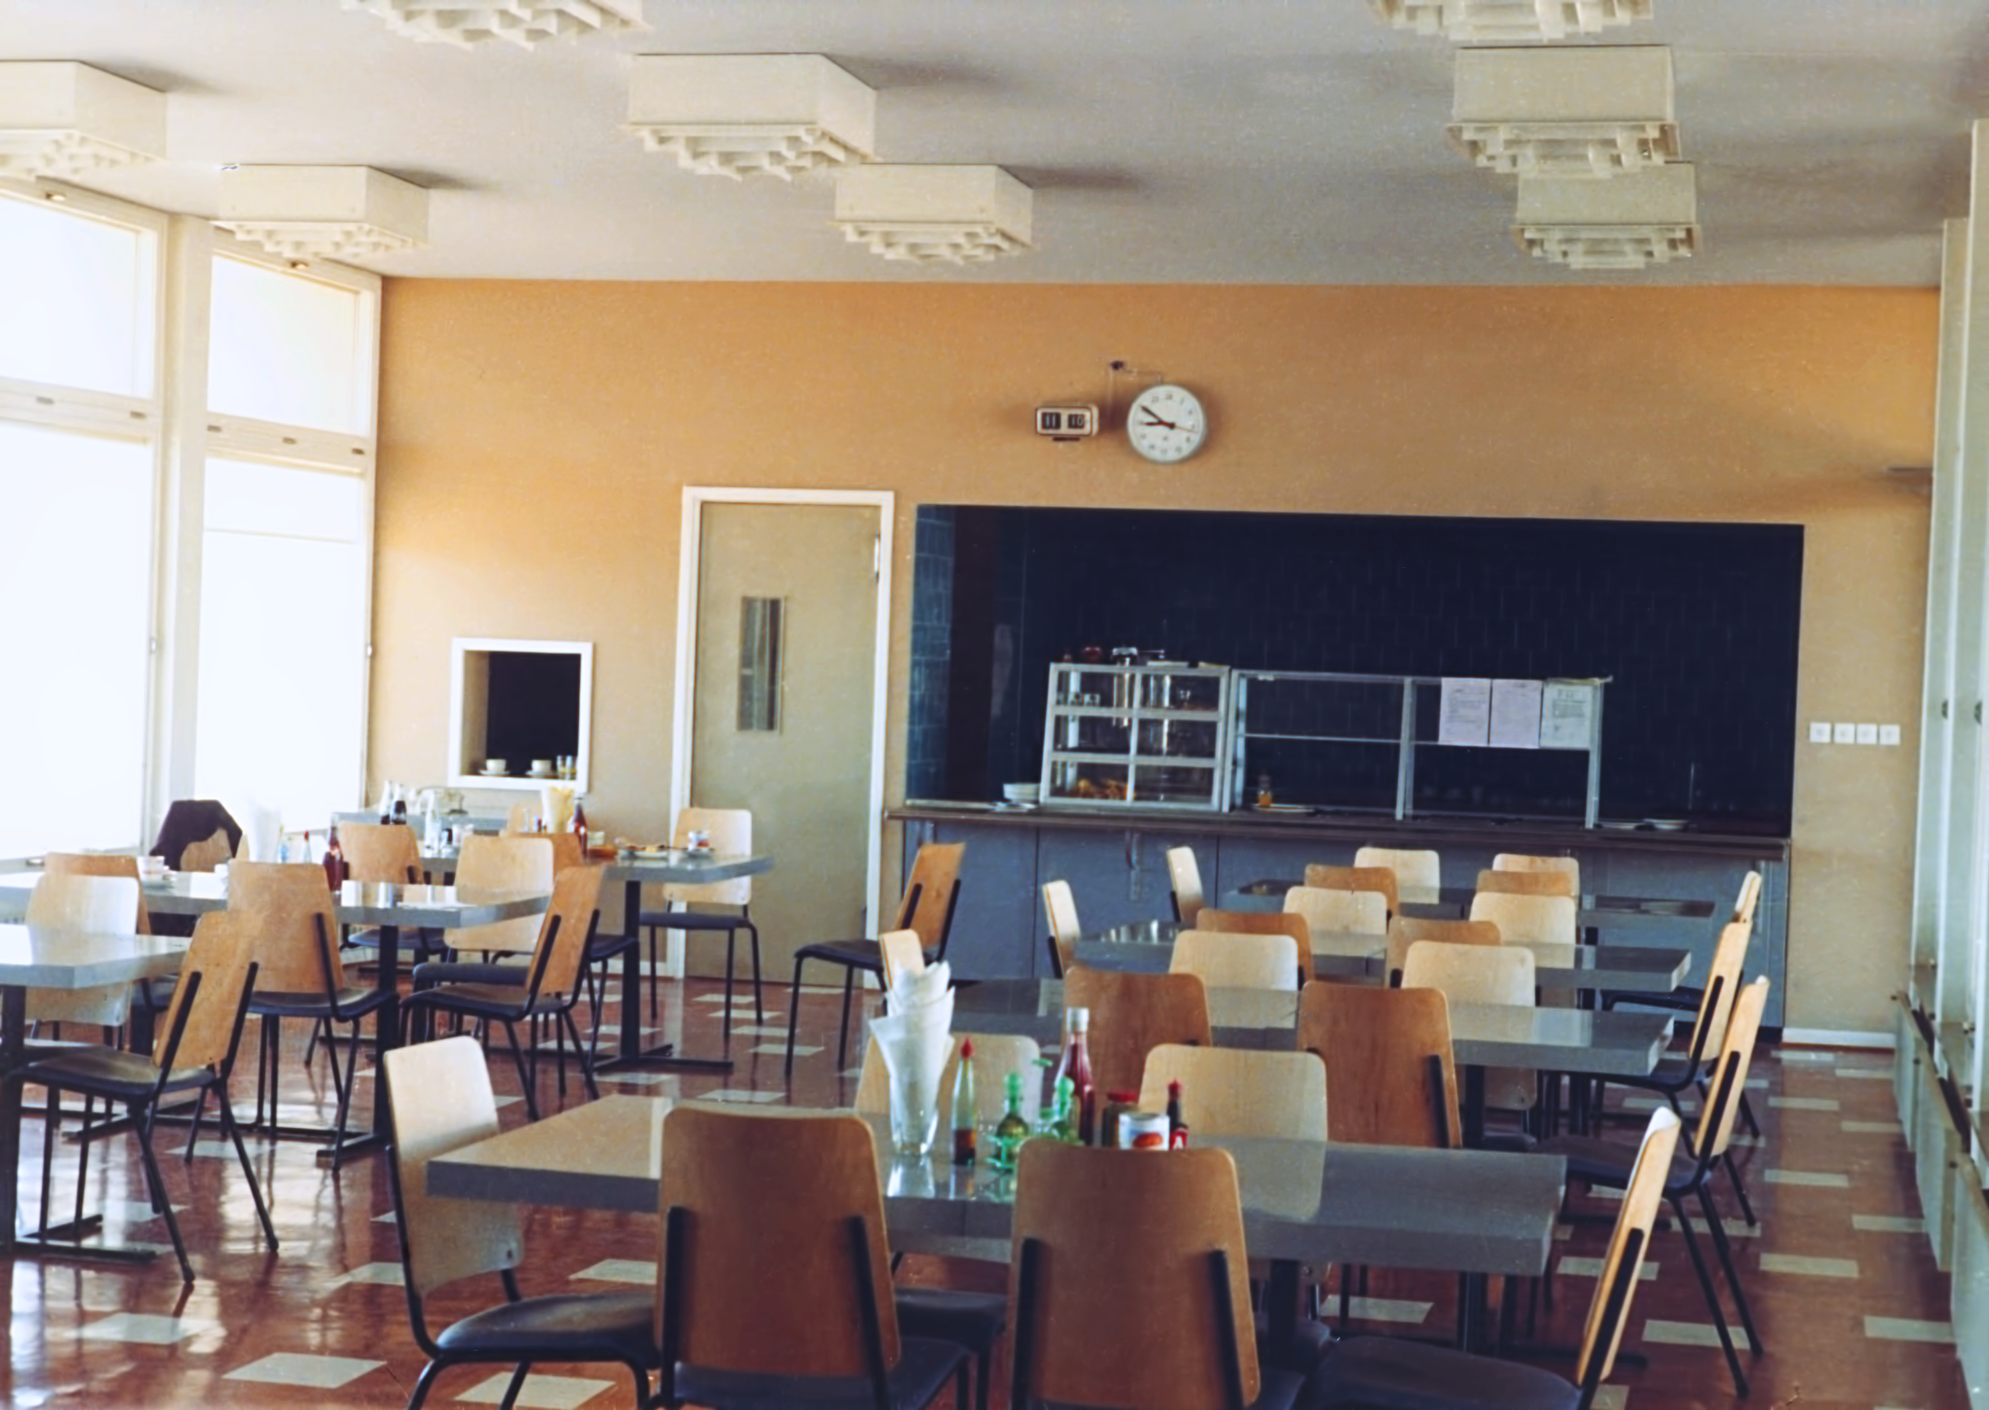

La Silla Hotel

The hotel at ESO's La Silla Observatory, photographed in the mid-1970s, shortly after its completion. This photograph shows the new canteen.

Credit: ESO/Hochtief